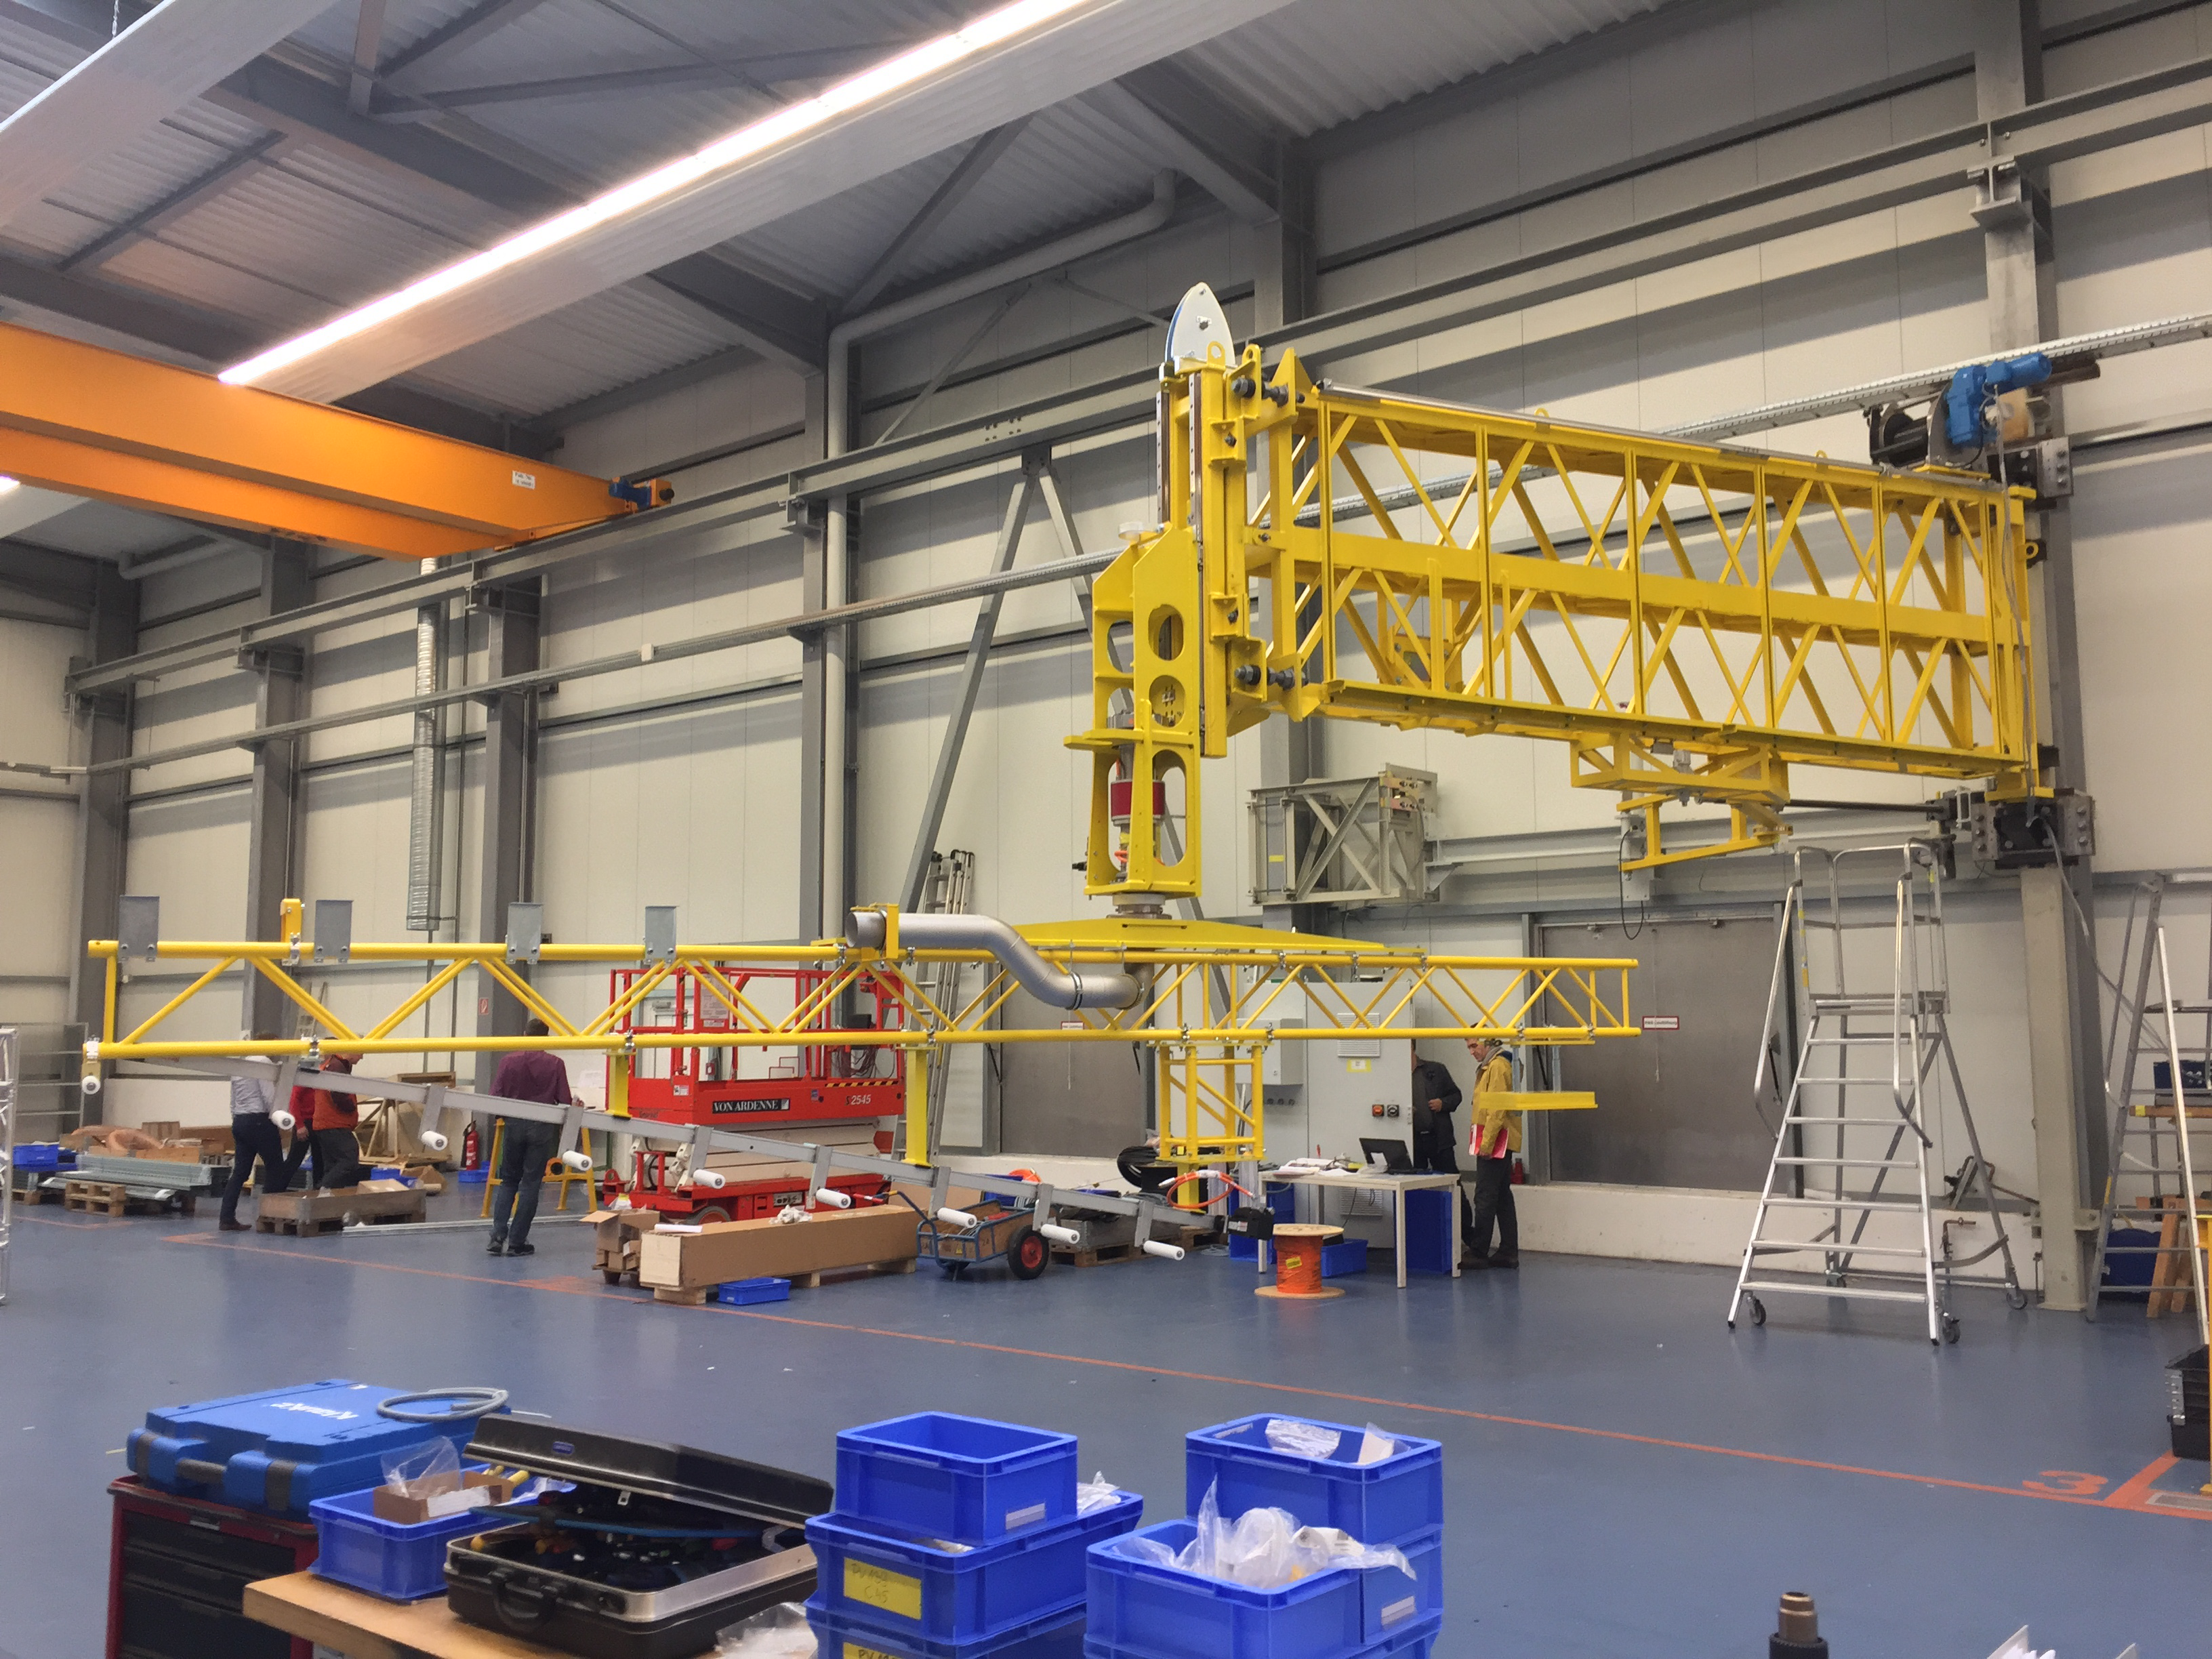

Coating Plant Progress

Telescope & Site team members Tomislav Vucina and Doug Neil travelled to Germany recently to review progress on the Coating Plant, which will be used to aluminize both LSST’s Primary/Tertiary Mirror (M1M3) and its Secondary Mirror (M2). At the MAN factory in Deggendorf, the LSST Team verified that major components of the Coating Chamber Assembly are already in place. The team then traveled to the Von Ardenne facilities in Dresden, where they inspected the Washing Boom and other components of the already-assembled Washing Station. The 9-meter Coating Chamber is still scheduled to be shipped to Chile in May 2018, and to be ready for initial coating of the M1M3 and M2 mirrors in September 2018. In this photo, left to right, the roughing pumps (part of the vacuum system), the Coating Chamber itself and the Lifting Jacks that will support the Coating Vessels. In this photo, the Washing Boom is shown assembled and installed at Von Ardenne facilities, ready to be tested using a M1M3 mirror shape and mounted over columns at the same position that it will be at LSST Building in Pachon.

Credit: Rubin Observatory/NSF/AURA